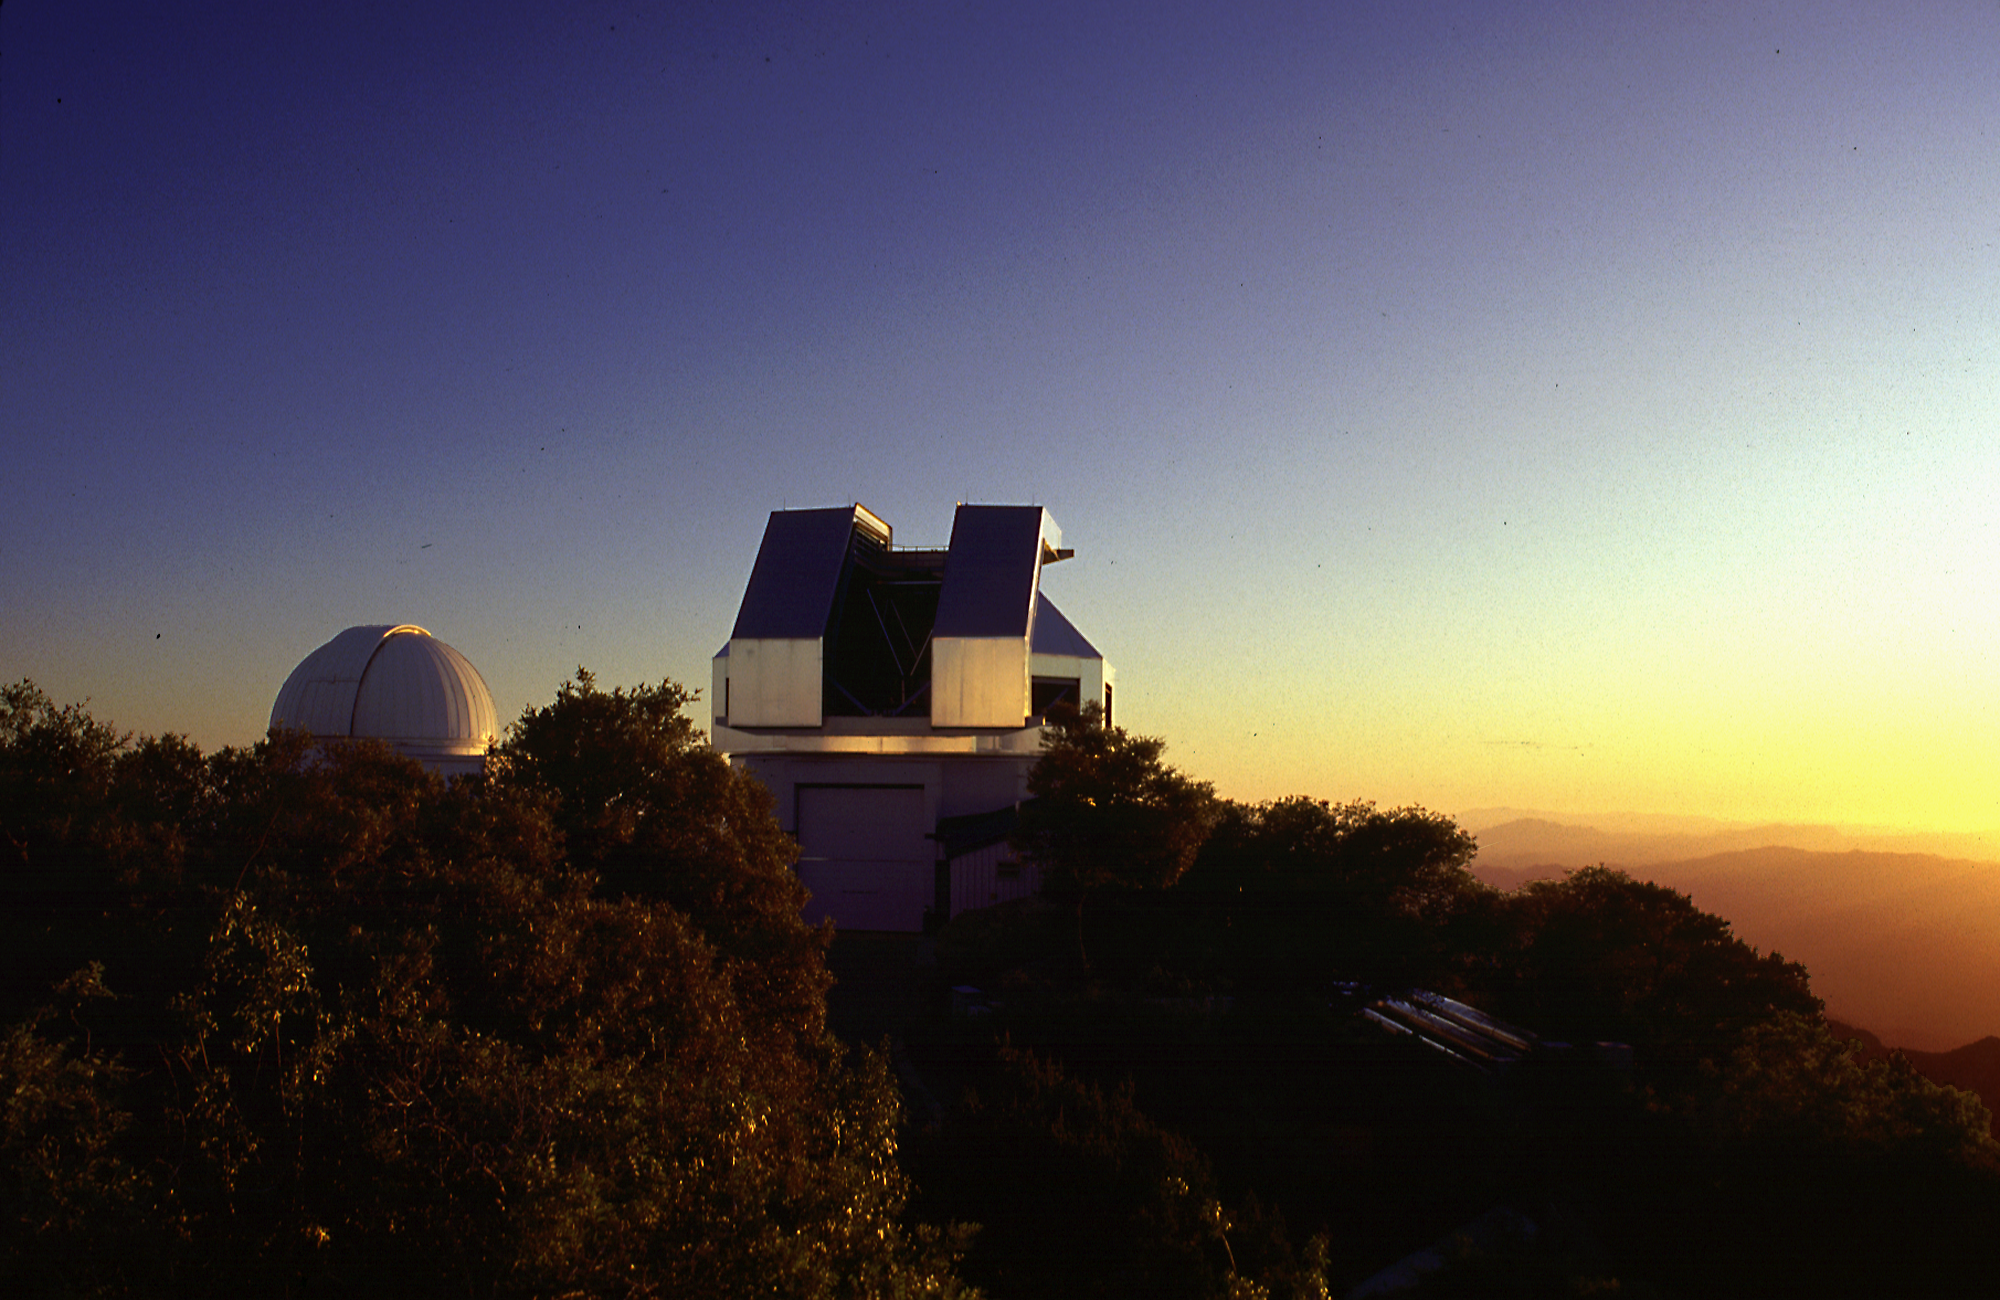

Exterior of WIYN telescope.

The WIYN telescope building against a sunset sky.

Credit: NOIRLab/NSF/AURA